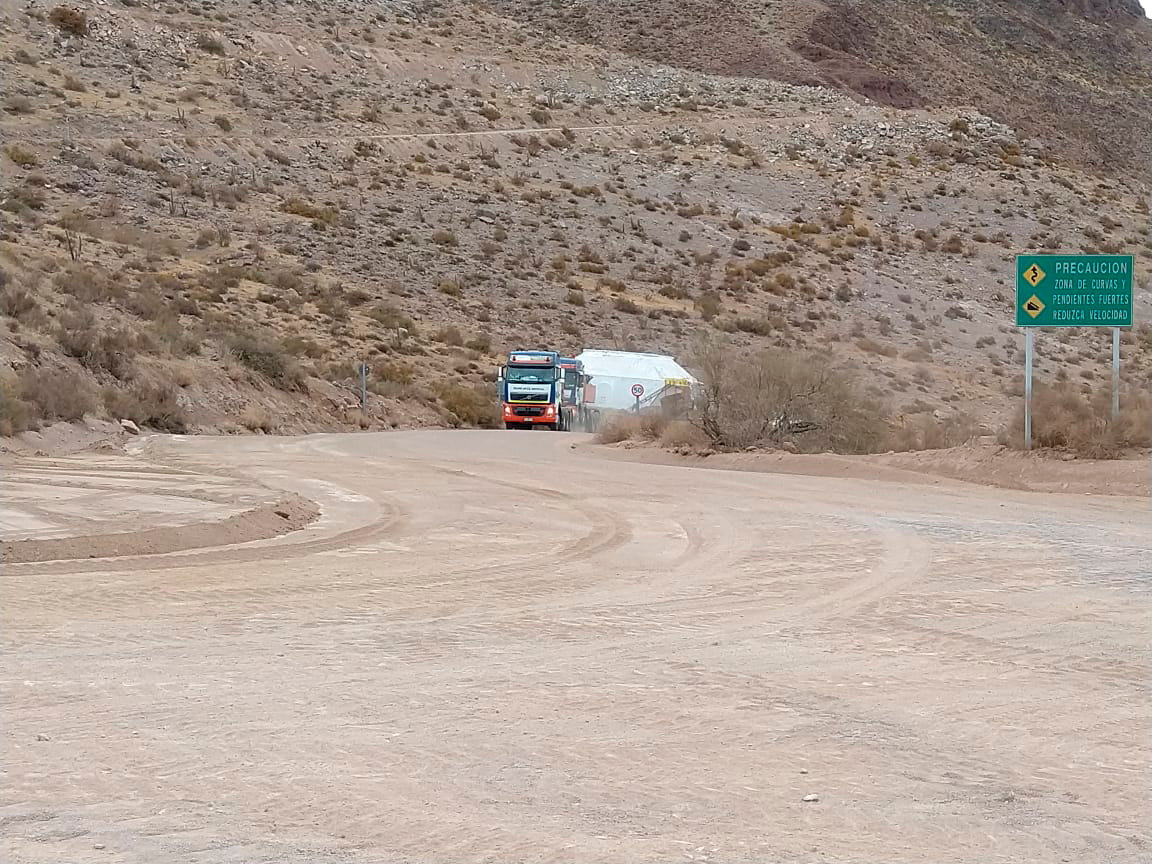

M1M3 Cell Arrives in Chile

The M1M3 Cell, the steel support structure for the M1M3 mirror, arrived in Coquimbo and was transported to the LSST summit facility in early July 2019.

Credit: Rubin Observatory/NSF/AURA